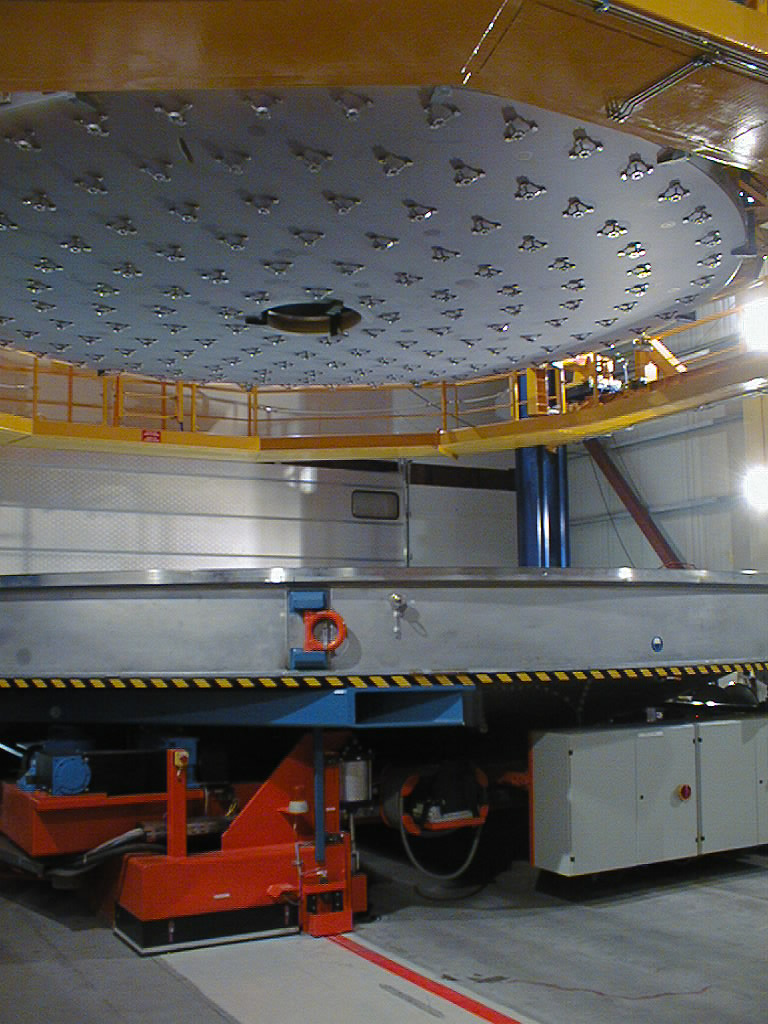

Leaving the coating chamber

The 8.2-m Zerodur mirror is lifted out of the coating chamber after aluminization.

Credit: ESO